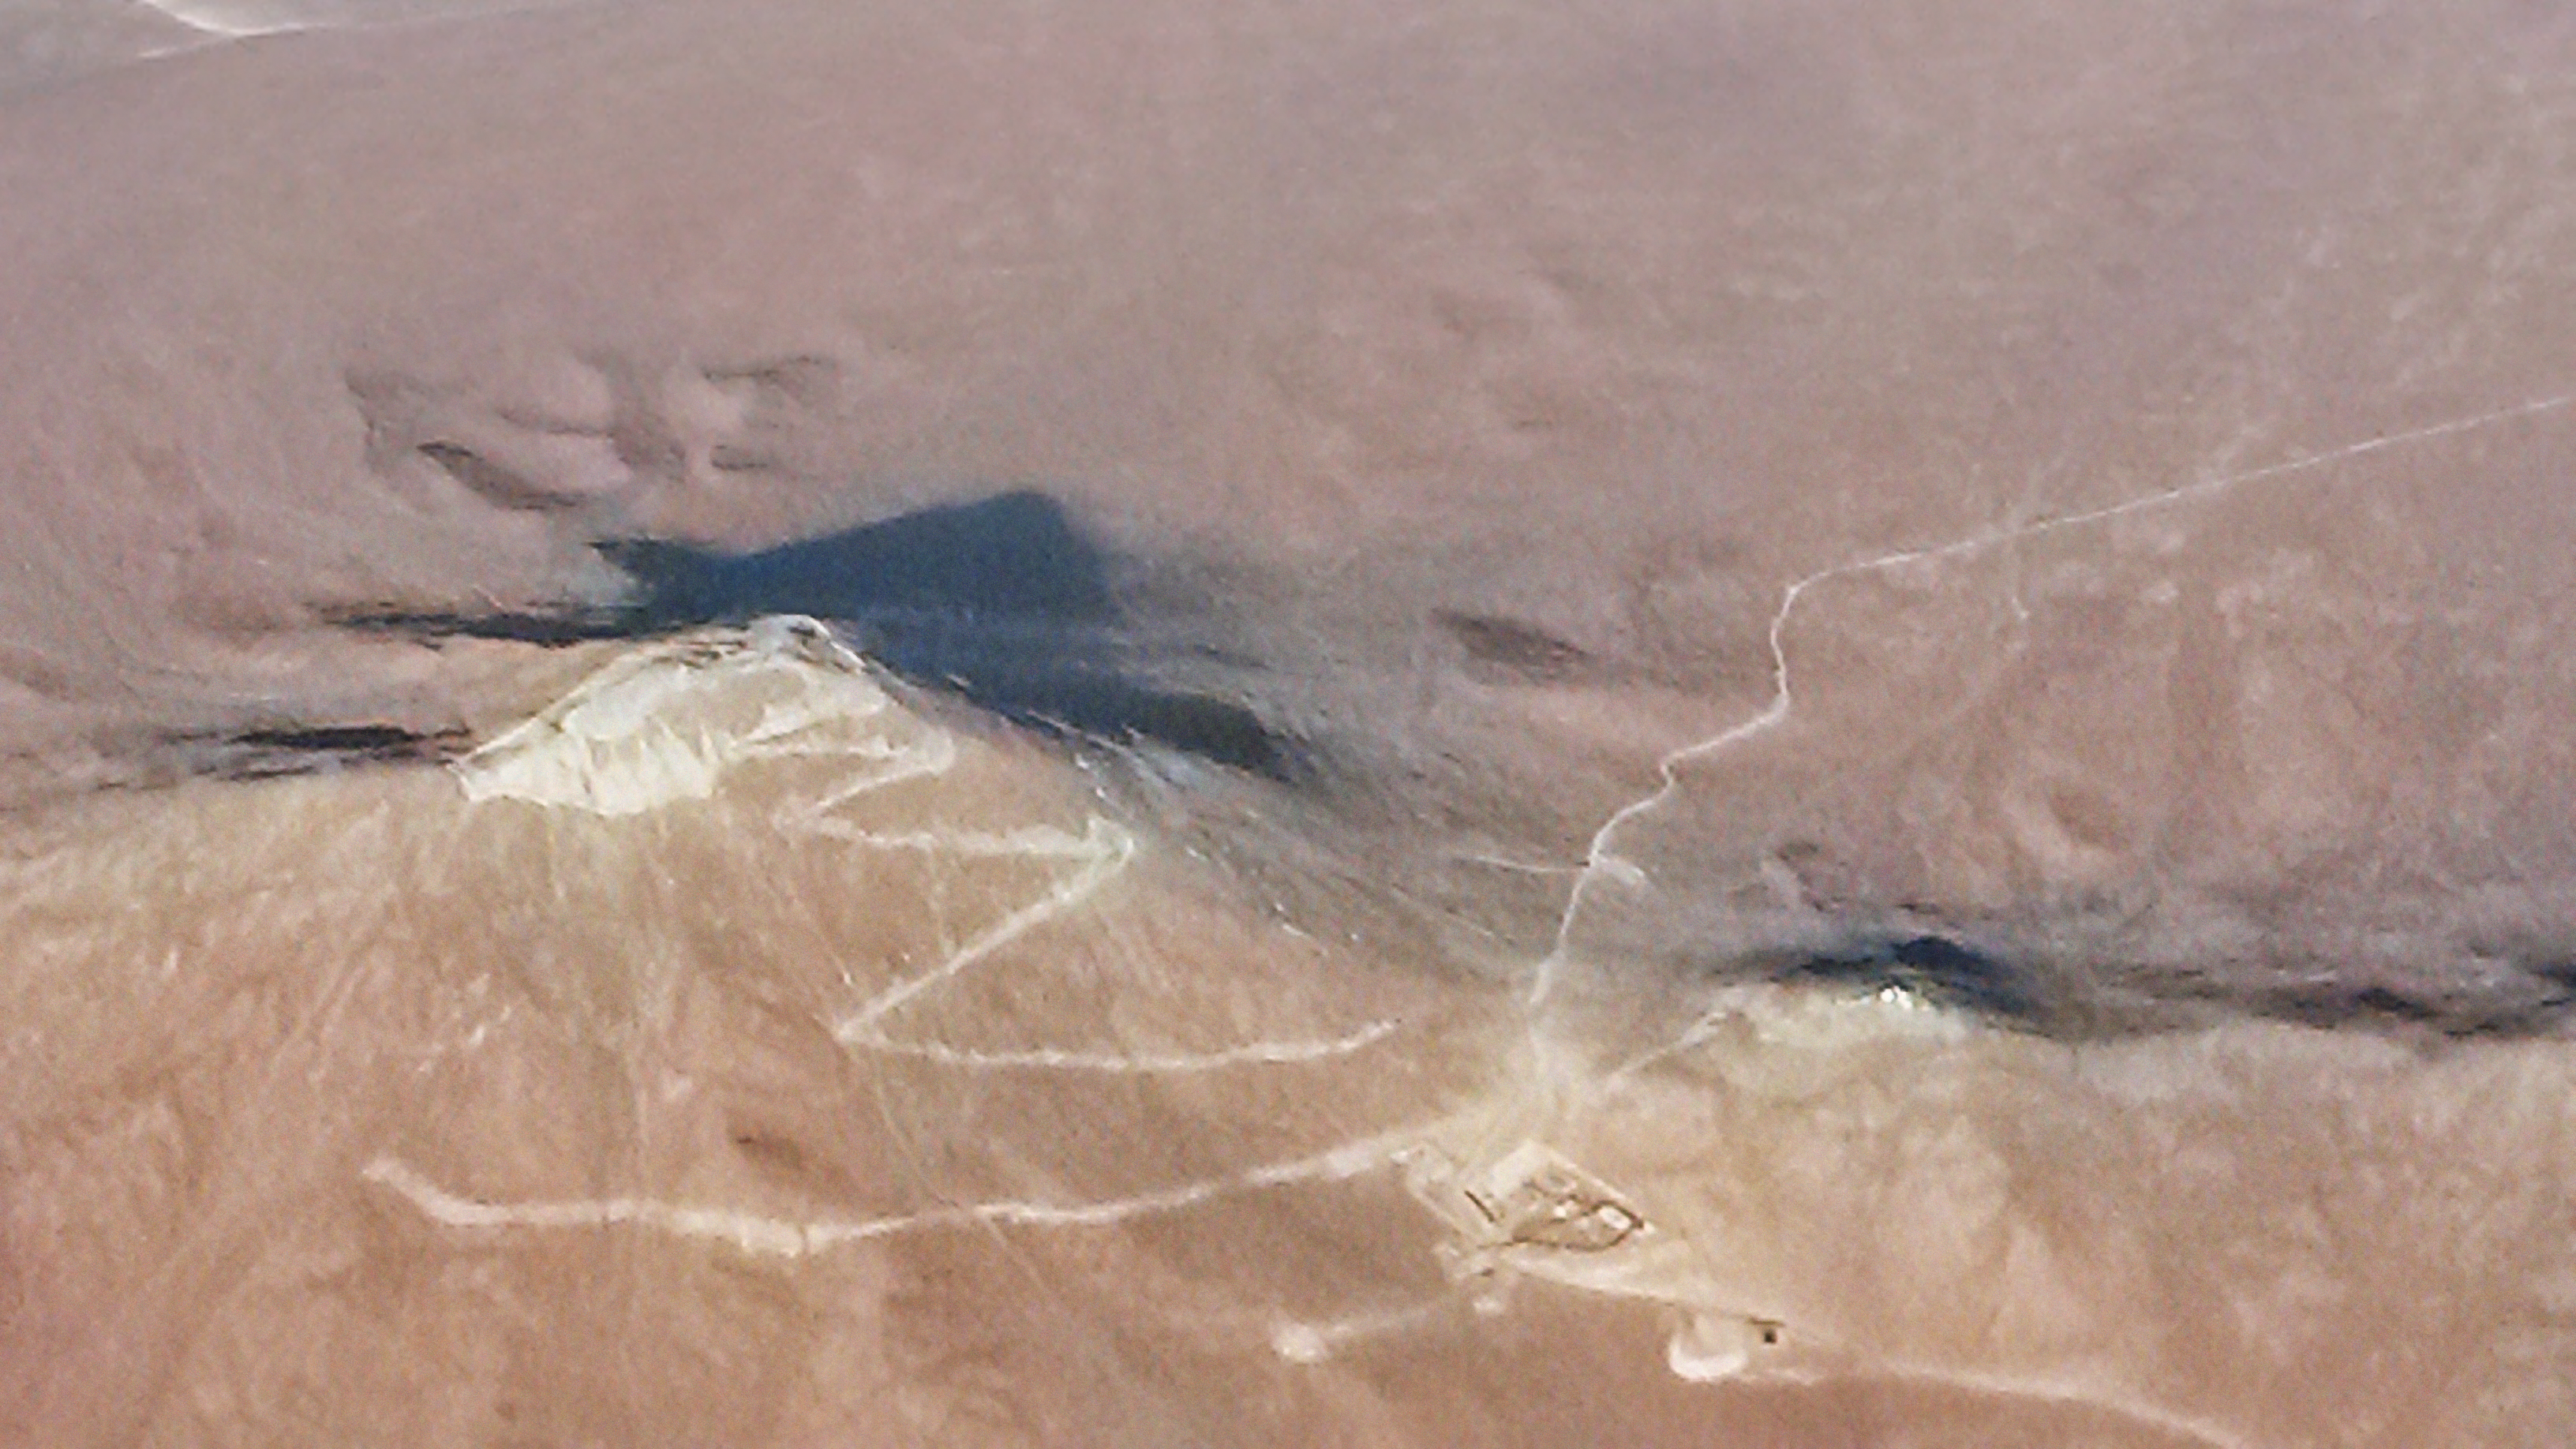

The road to the future

This new image shows the construction progress of the road, platform, and service trench at the site of the future European Extremely Large Telescope (E-ELT) on Cerro Armazones. The basecamp can be seen to the lower right and the new road is seen curving around the base of the mountain.

The Chilean company ICAFAL Ingeniería y Construcción S.A. started the civil works for the E-ELT in March 2014 when they began construction of a road to the summit of the mountain. The construction is expected to take 16 months to complete. The road will provide access for the future construction of the giant telescope, and will be 11 metres wide, with an asphalt paved driveway 7 metres wide.

Construction worker for the company, Sebastián Rivera Aguila, caught this sight on Thursday 12 June 2014 from a commercial airplane flying over the mountain. He expressed his excitement: "It is really hard work to build in the desert, but I am really proud and very happy to be part of this very important project. Thank you to ICAFAL and ESO for letting us be part of history in the making."

On Thursday 19 June, ICAFAL will blast the area on the top of Cerro Armazones, loosening about 5000 tonnes of rock. This is part a large-scale levelling process which will help landscape the mountain so that it can accommodate the 39-metre telescope and the associated buildings at the observatory. A groundbreaking ceremony will take place at Paranal Observatory, 20 kilometres away from the blasting, to mark this milestone towards the construction of the E-ELT. The event will be streamed live via webcast on Livestream from 16:30 UTC until around 18:30 UTC (18:30-20:30 CEST) (subject to change). Participants can also follow the live tweeting from @ESO under the hashtag #EELTblast and ask questions, in English, which we will try as far as possible to answer in real time.

Credit: ESO/Sebastián R. Aguila